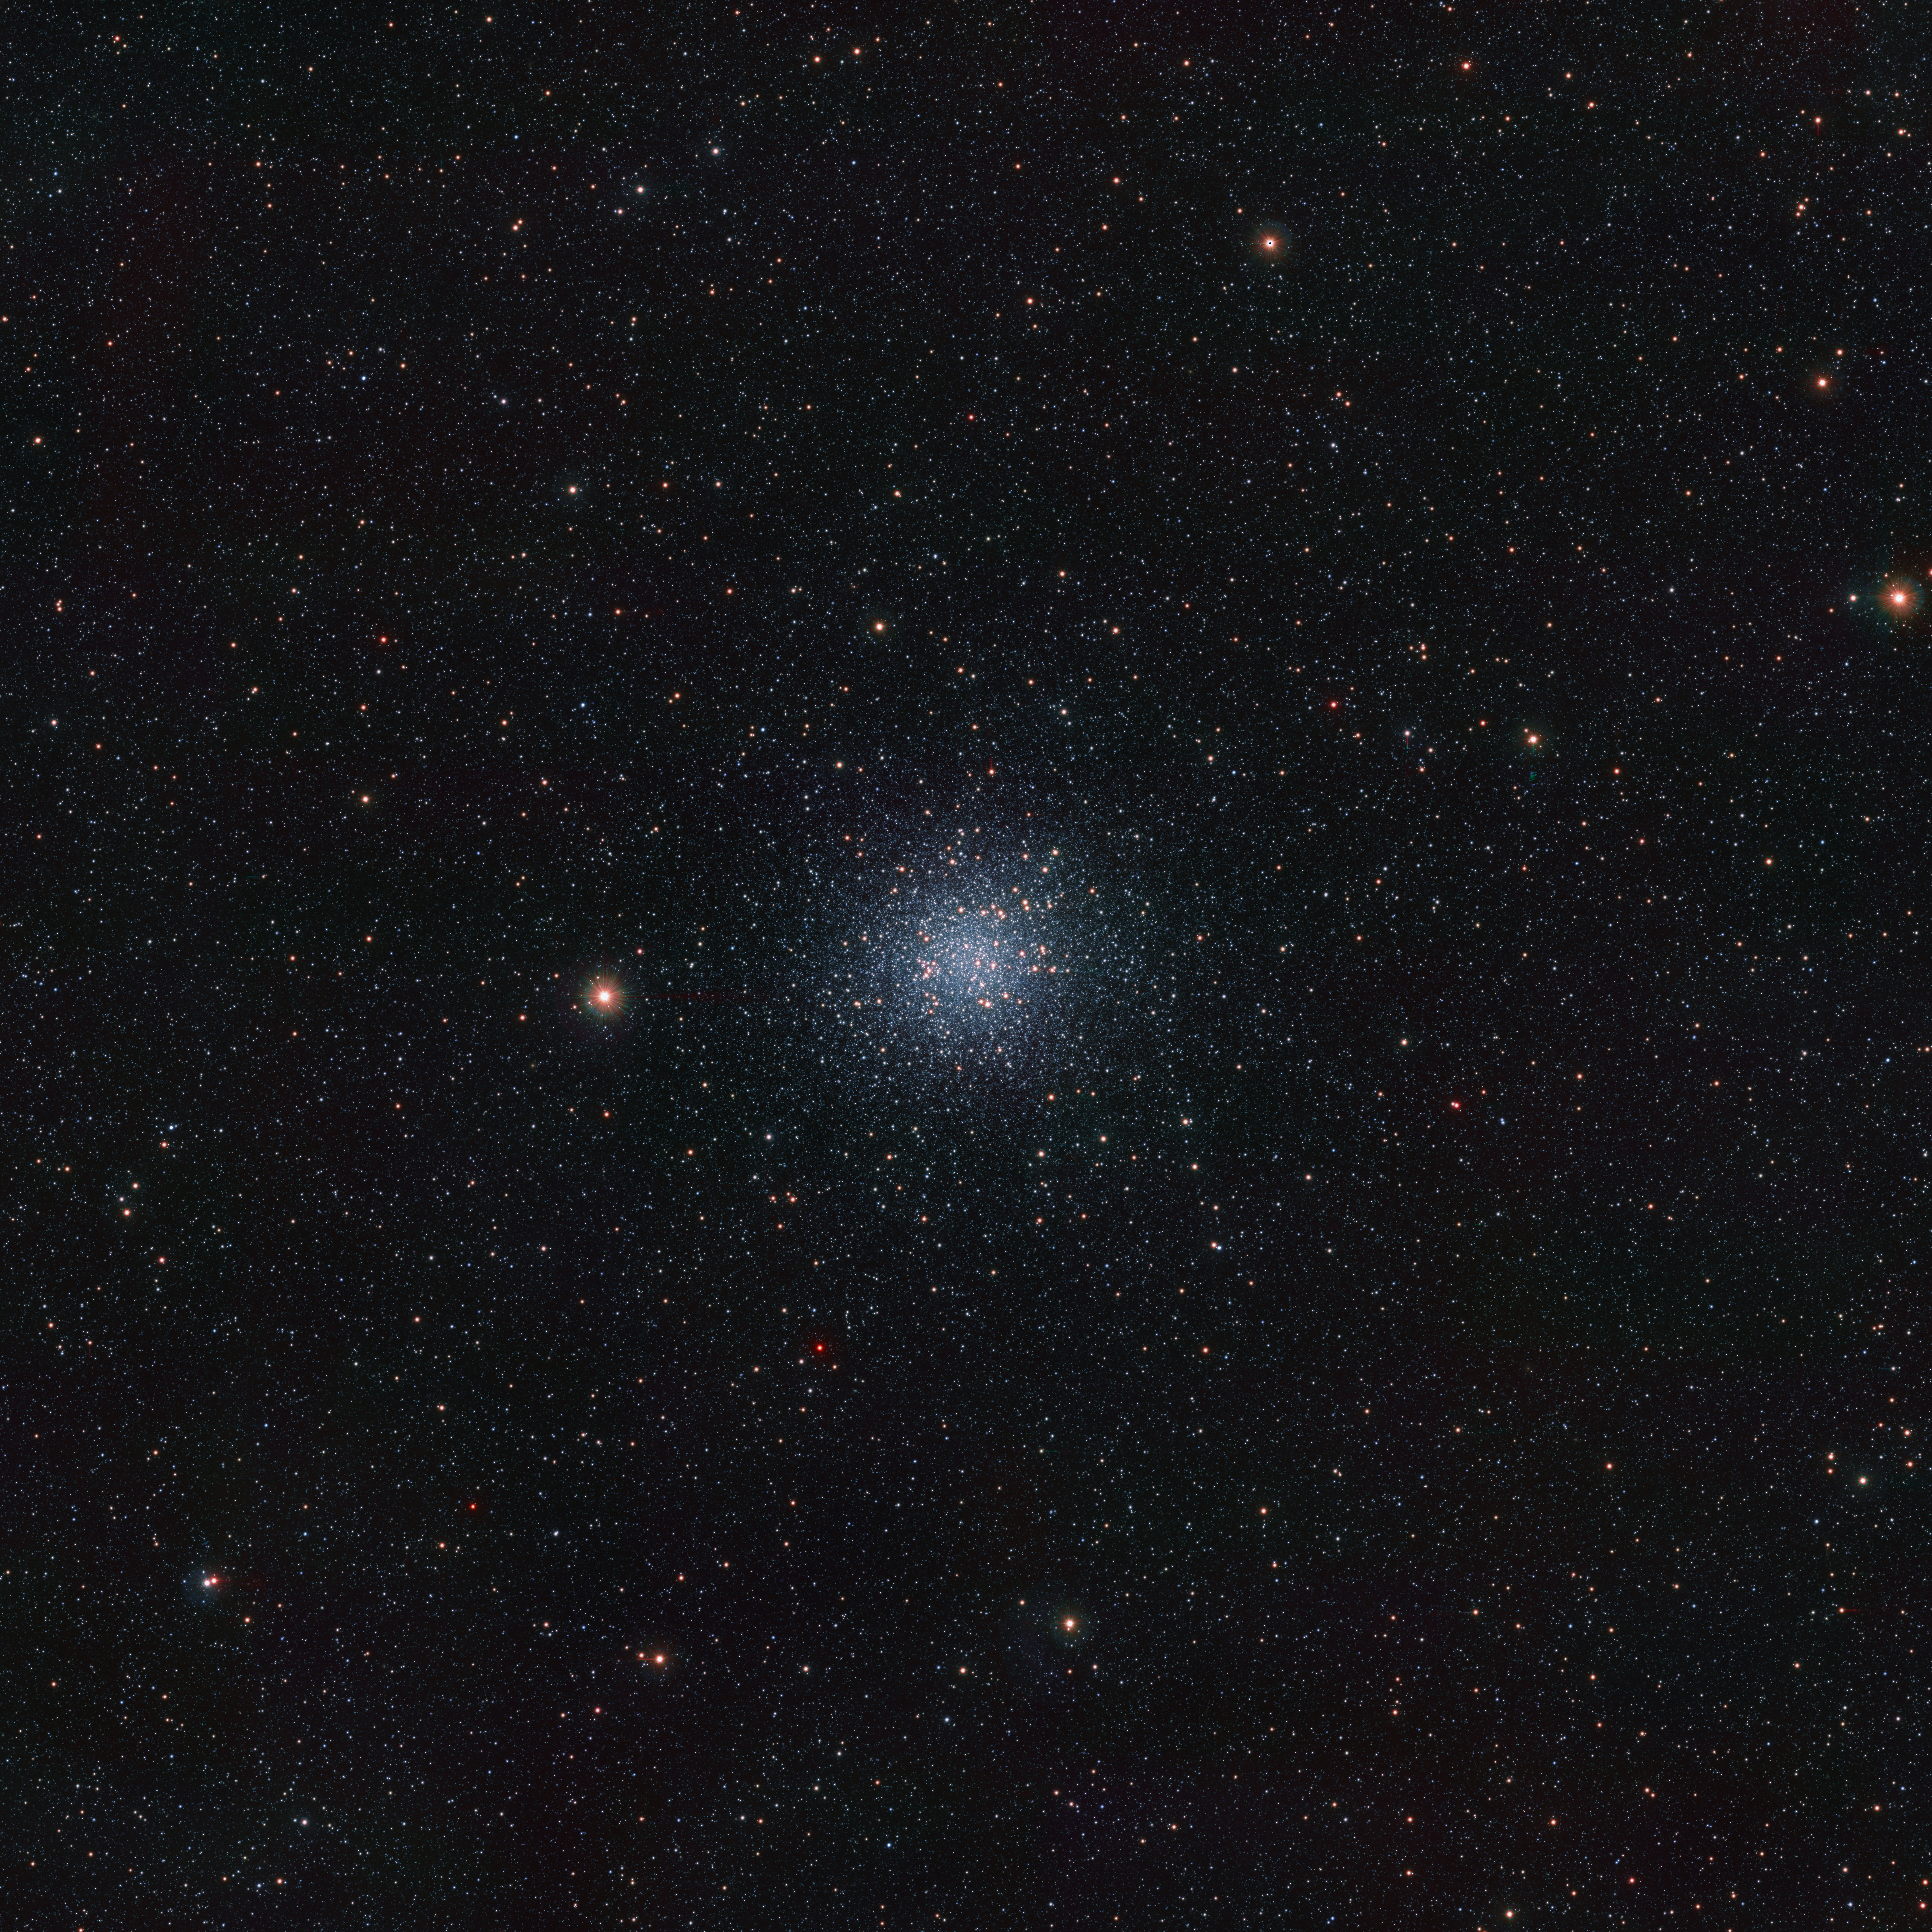

An infrared view of the Messier 22 globular cluster

This is an infrared view of the Messier 22 globular cluster, a densely packed group of very old stars located about 10 000 light-years away in the constellation Sagittarius. The image was taken with ESO’s VISTA ― the Visible and Infrared Survey Telescope for Astronomy ― and its infrared camera VIRCAM. It is part of a record-breaking infrared map of the Milky Way containing more than 1.5 billion objects. The data were gathered as part of the VISTA Variables in the Vía Láctea (VVV) survey and its companion project, the VVV eXtended survey (VVVX).

Credit: ESO/VVVX survey